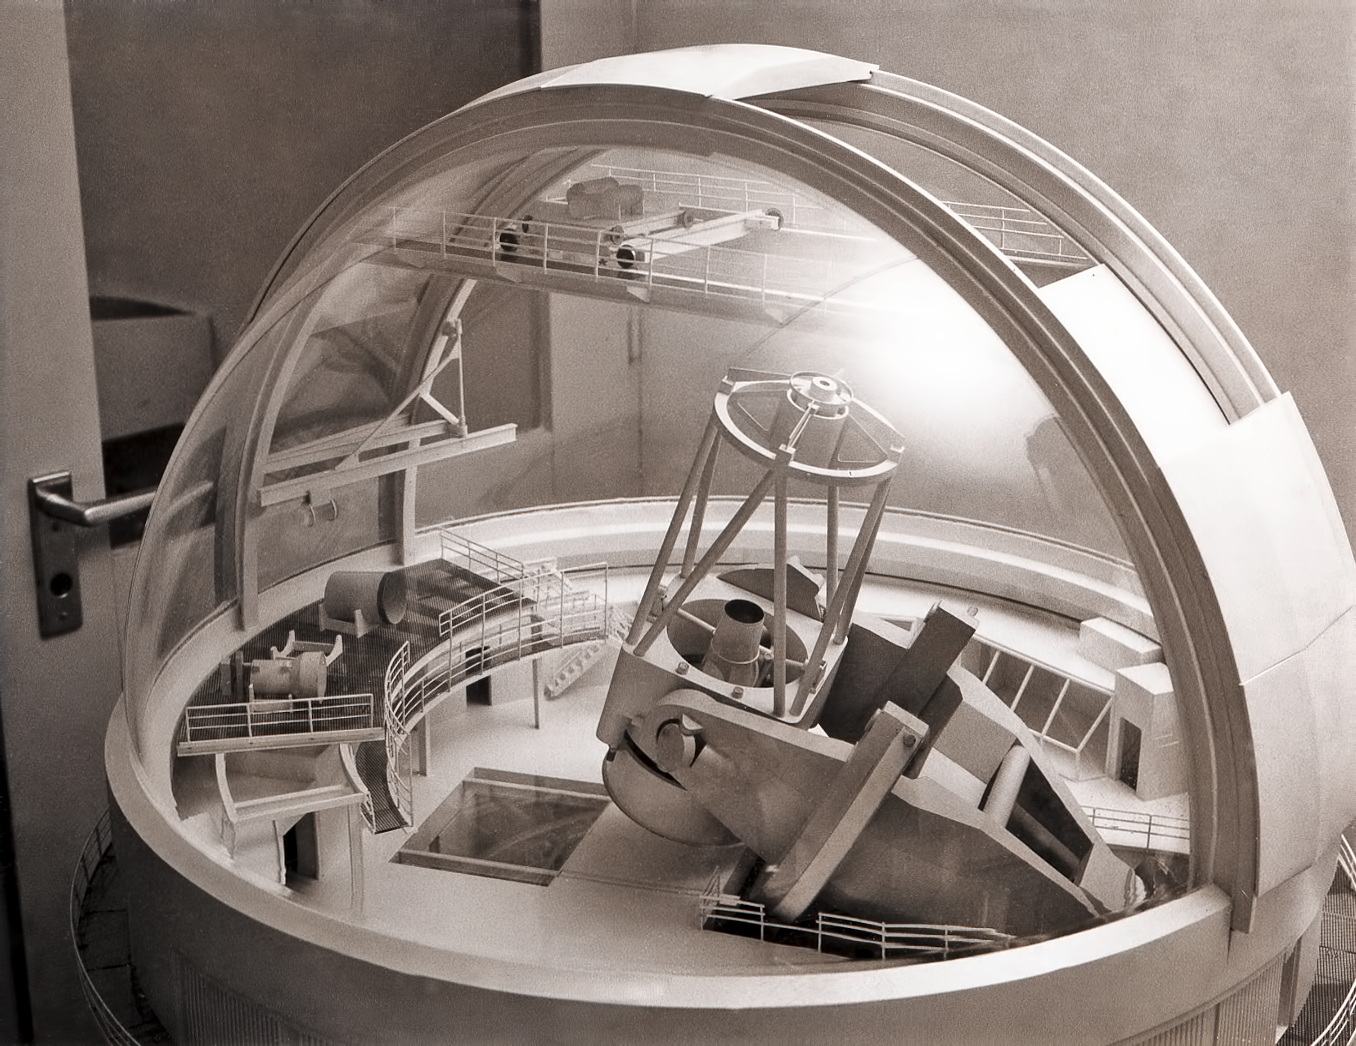

Model of the ESO 3.6-metre telescope

Model of the ESO 3.6-metre telescope with transparent dome.

Credit: ESO